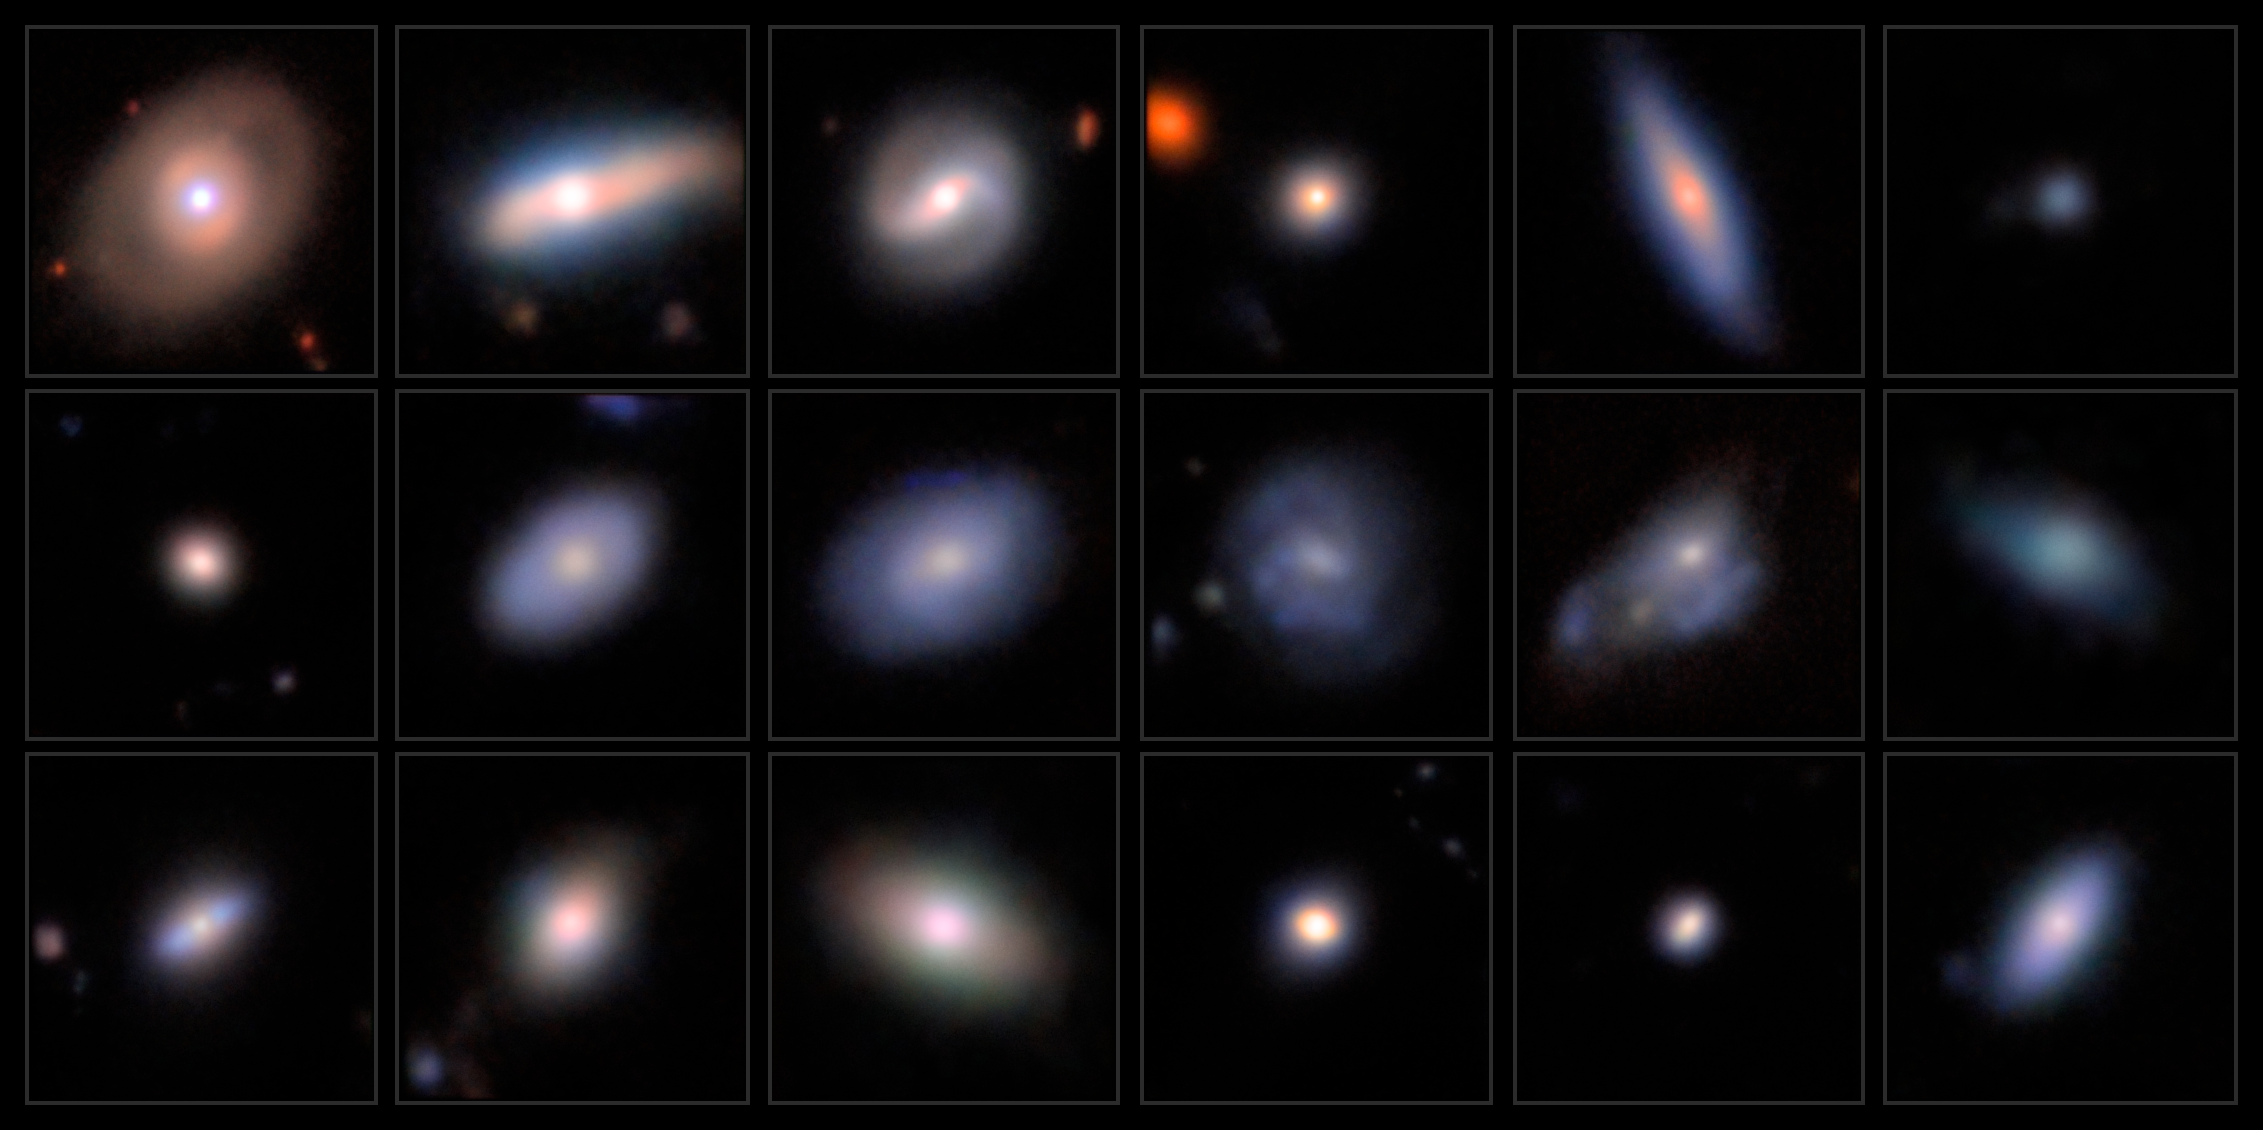

Dwarf Galaxy AGN Candidates

This mosaic shows a series of images featuring candidate dwarf galaxies hosting an active galactic nucleus, captured with the Subaru Telescope’s Hyper Suprime-Cam.

Credit: Legacy Surveys/D. Lang (Perimeter Institute)/NAOJ/HSC Collaboration/D. de Martin (NSF NOIRLab) & M. Zamani (NSF NOIRLab)